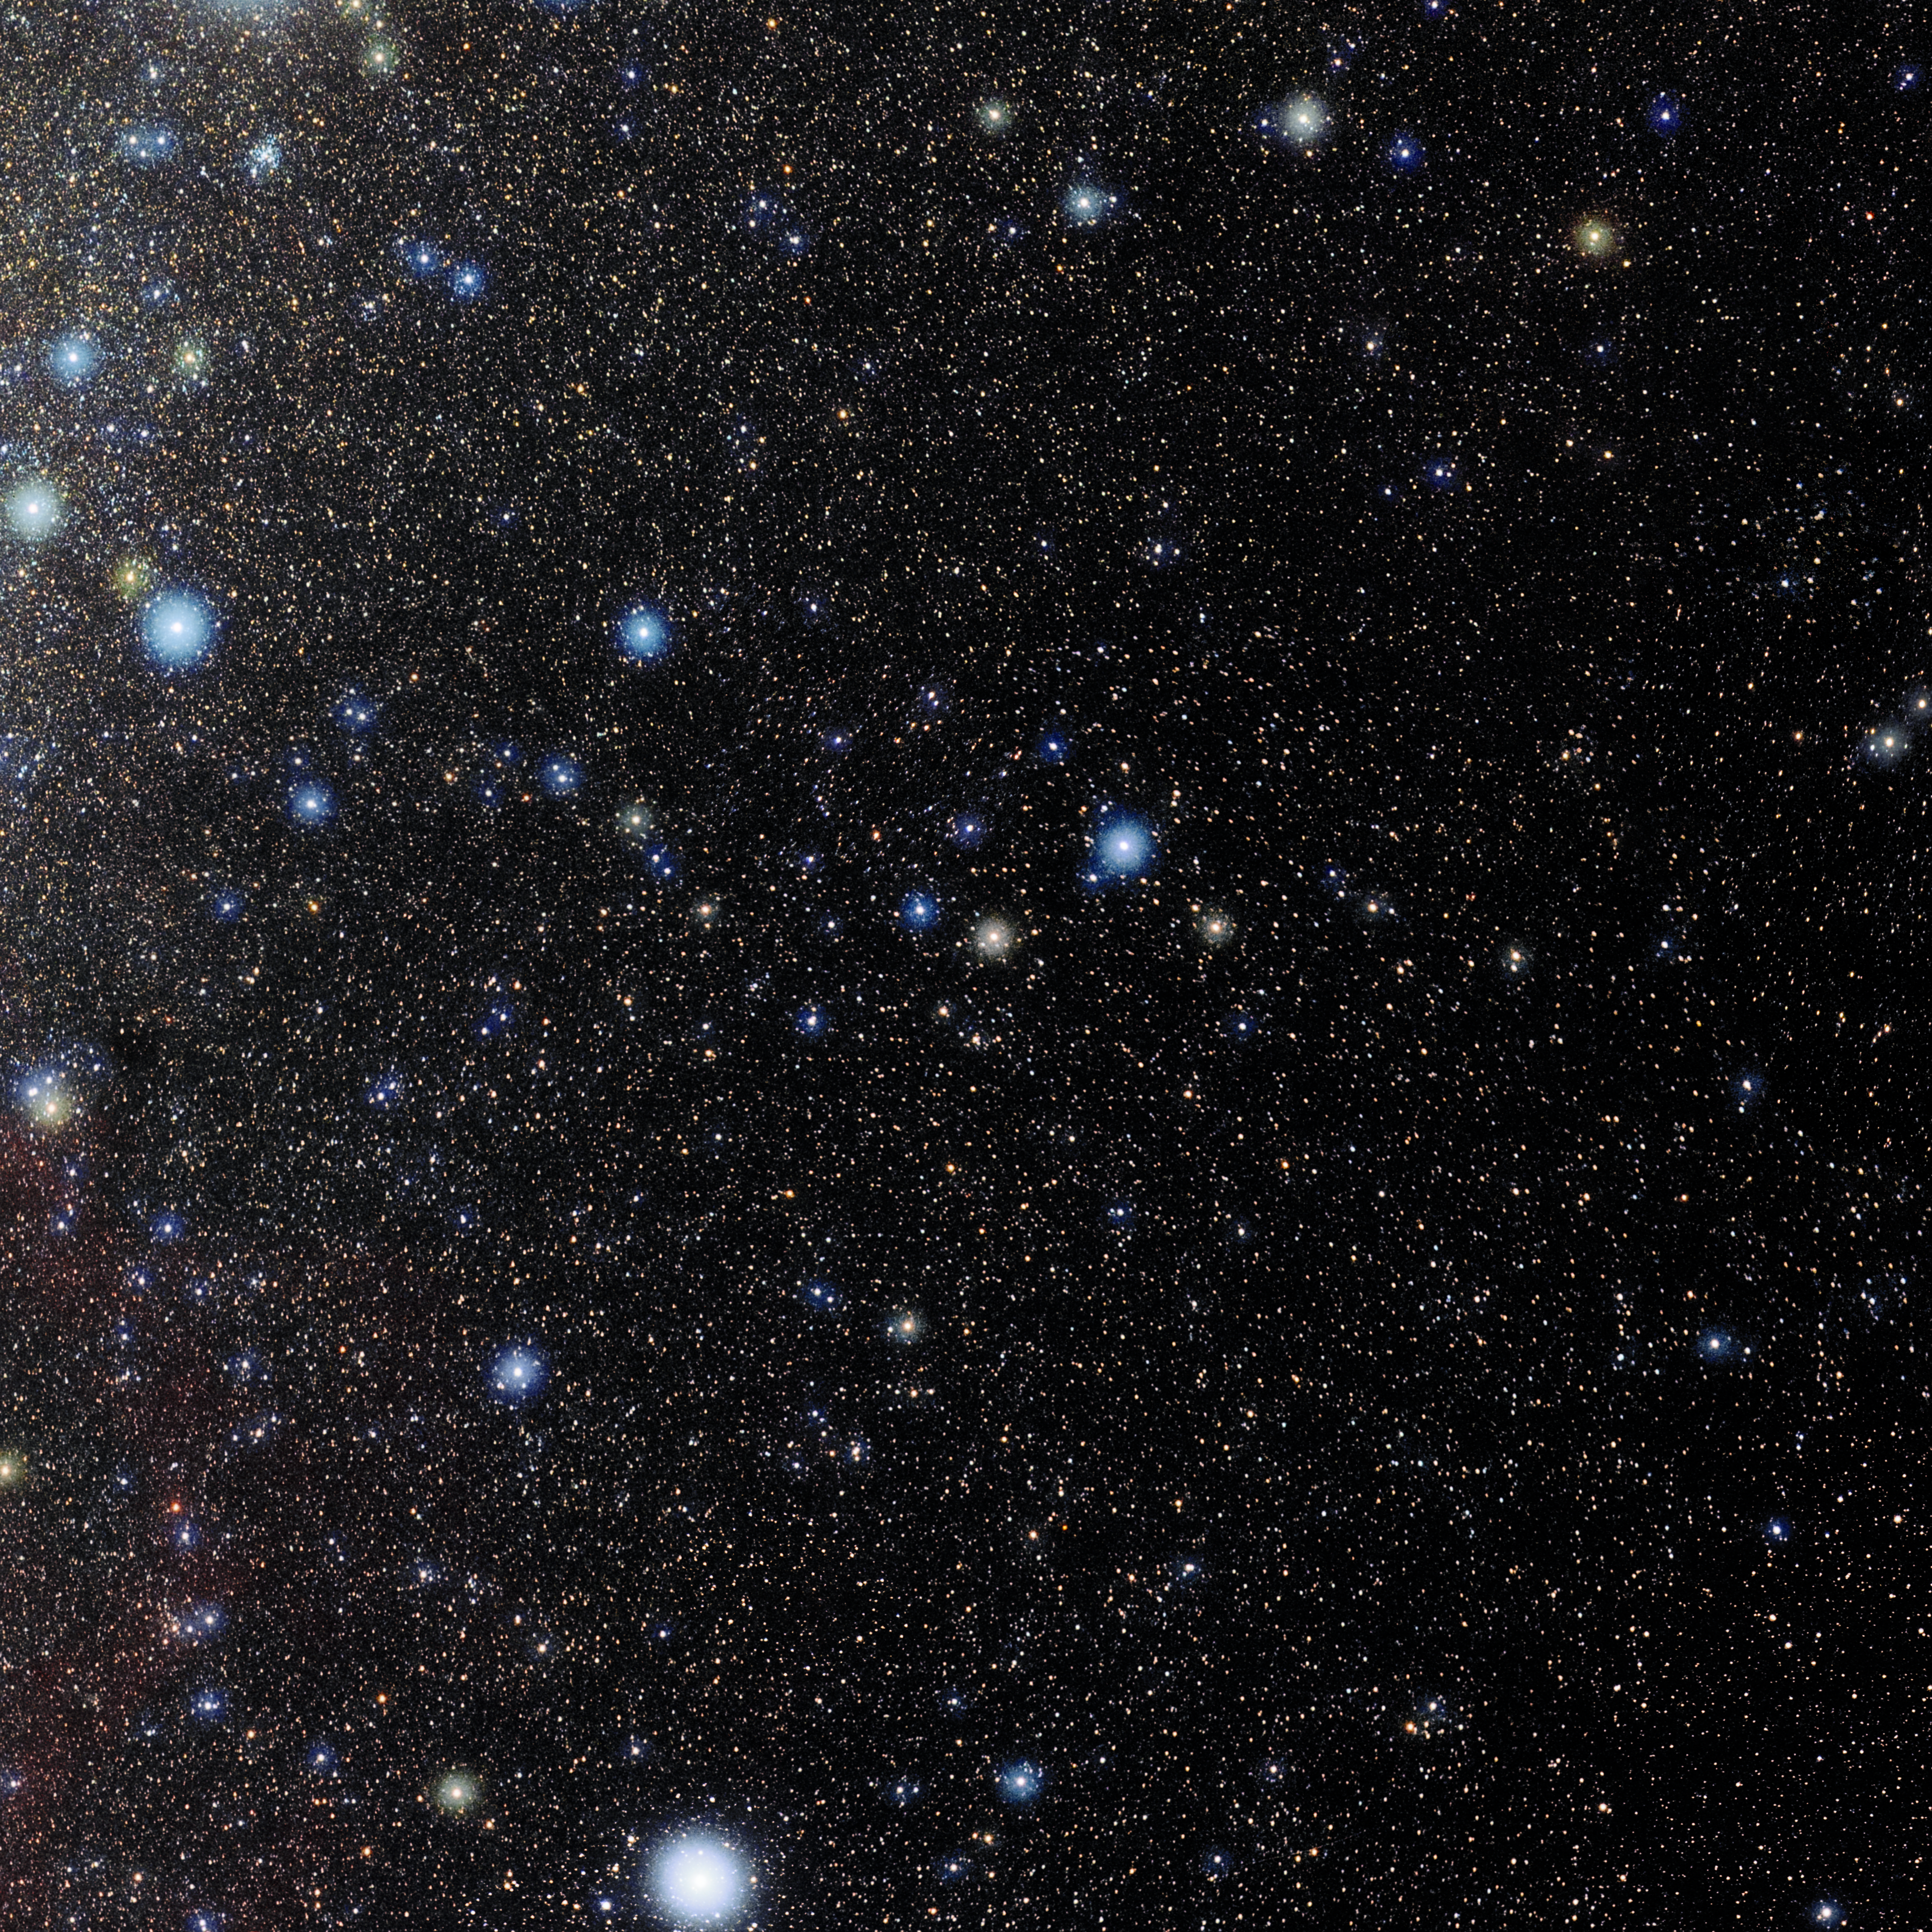

Columba

Photo of the constellation Columba produced by NOIRLab in collaboration with Eckhard Slawik, a German astrophotographer. Here is the annotated version.

Credit: E. Slawik/NOIRLab/NSF/AURA/M. Zaman